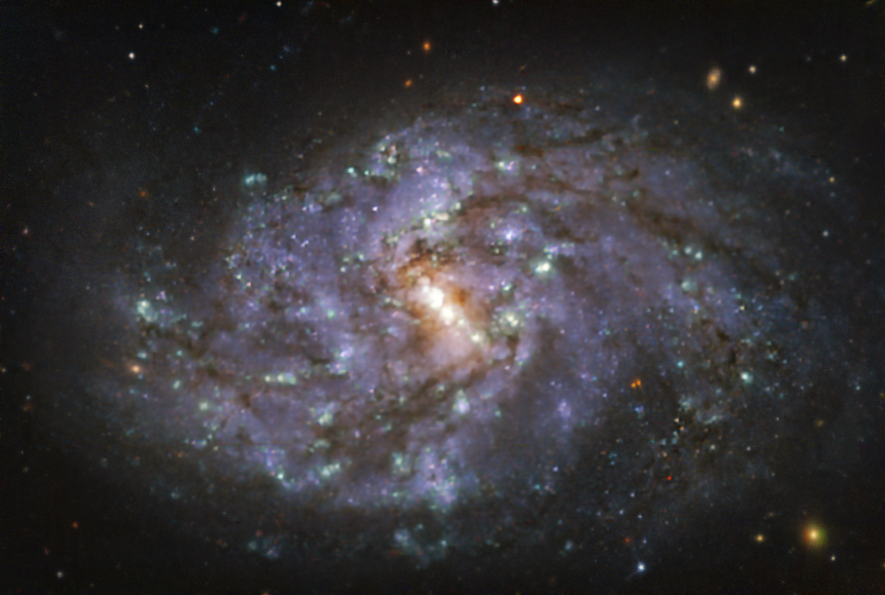

The NGC 1087 galaxy as seen with MUSE on ESO’s VLT

This image of the nearby galaxy NGC 1087, taken with the Multi-Unit Spectroscopic Explorer (MUSE) on ESO’s Very Large Telescope (VLT), combines green, red and infrared filters to reveal the distribution of stars.

NGC 1087 is a spiral galaxy located approximately 80 million light-years from Earth in the constellation of Cetus.

The images were taken as part of the Physics at High Angular resolution in Nearby GalaxieS (PHANGS) project, which is making high-resolution observations of nearby galaxies with telescopes operating across the electromagnetic spectrum.

Credit: ESO/PHANGS